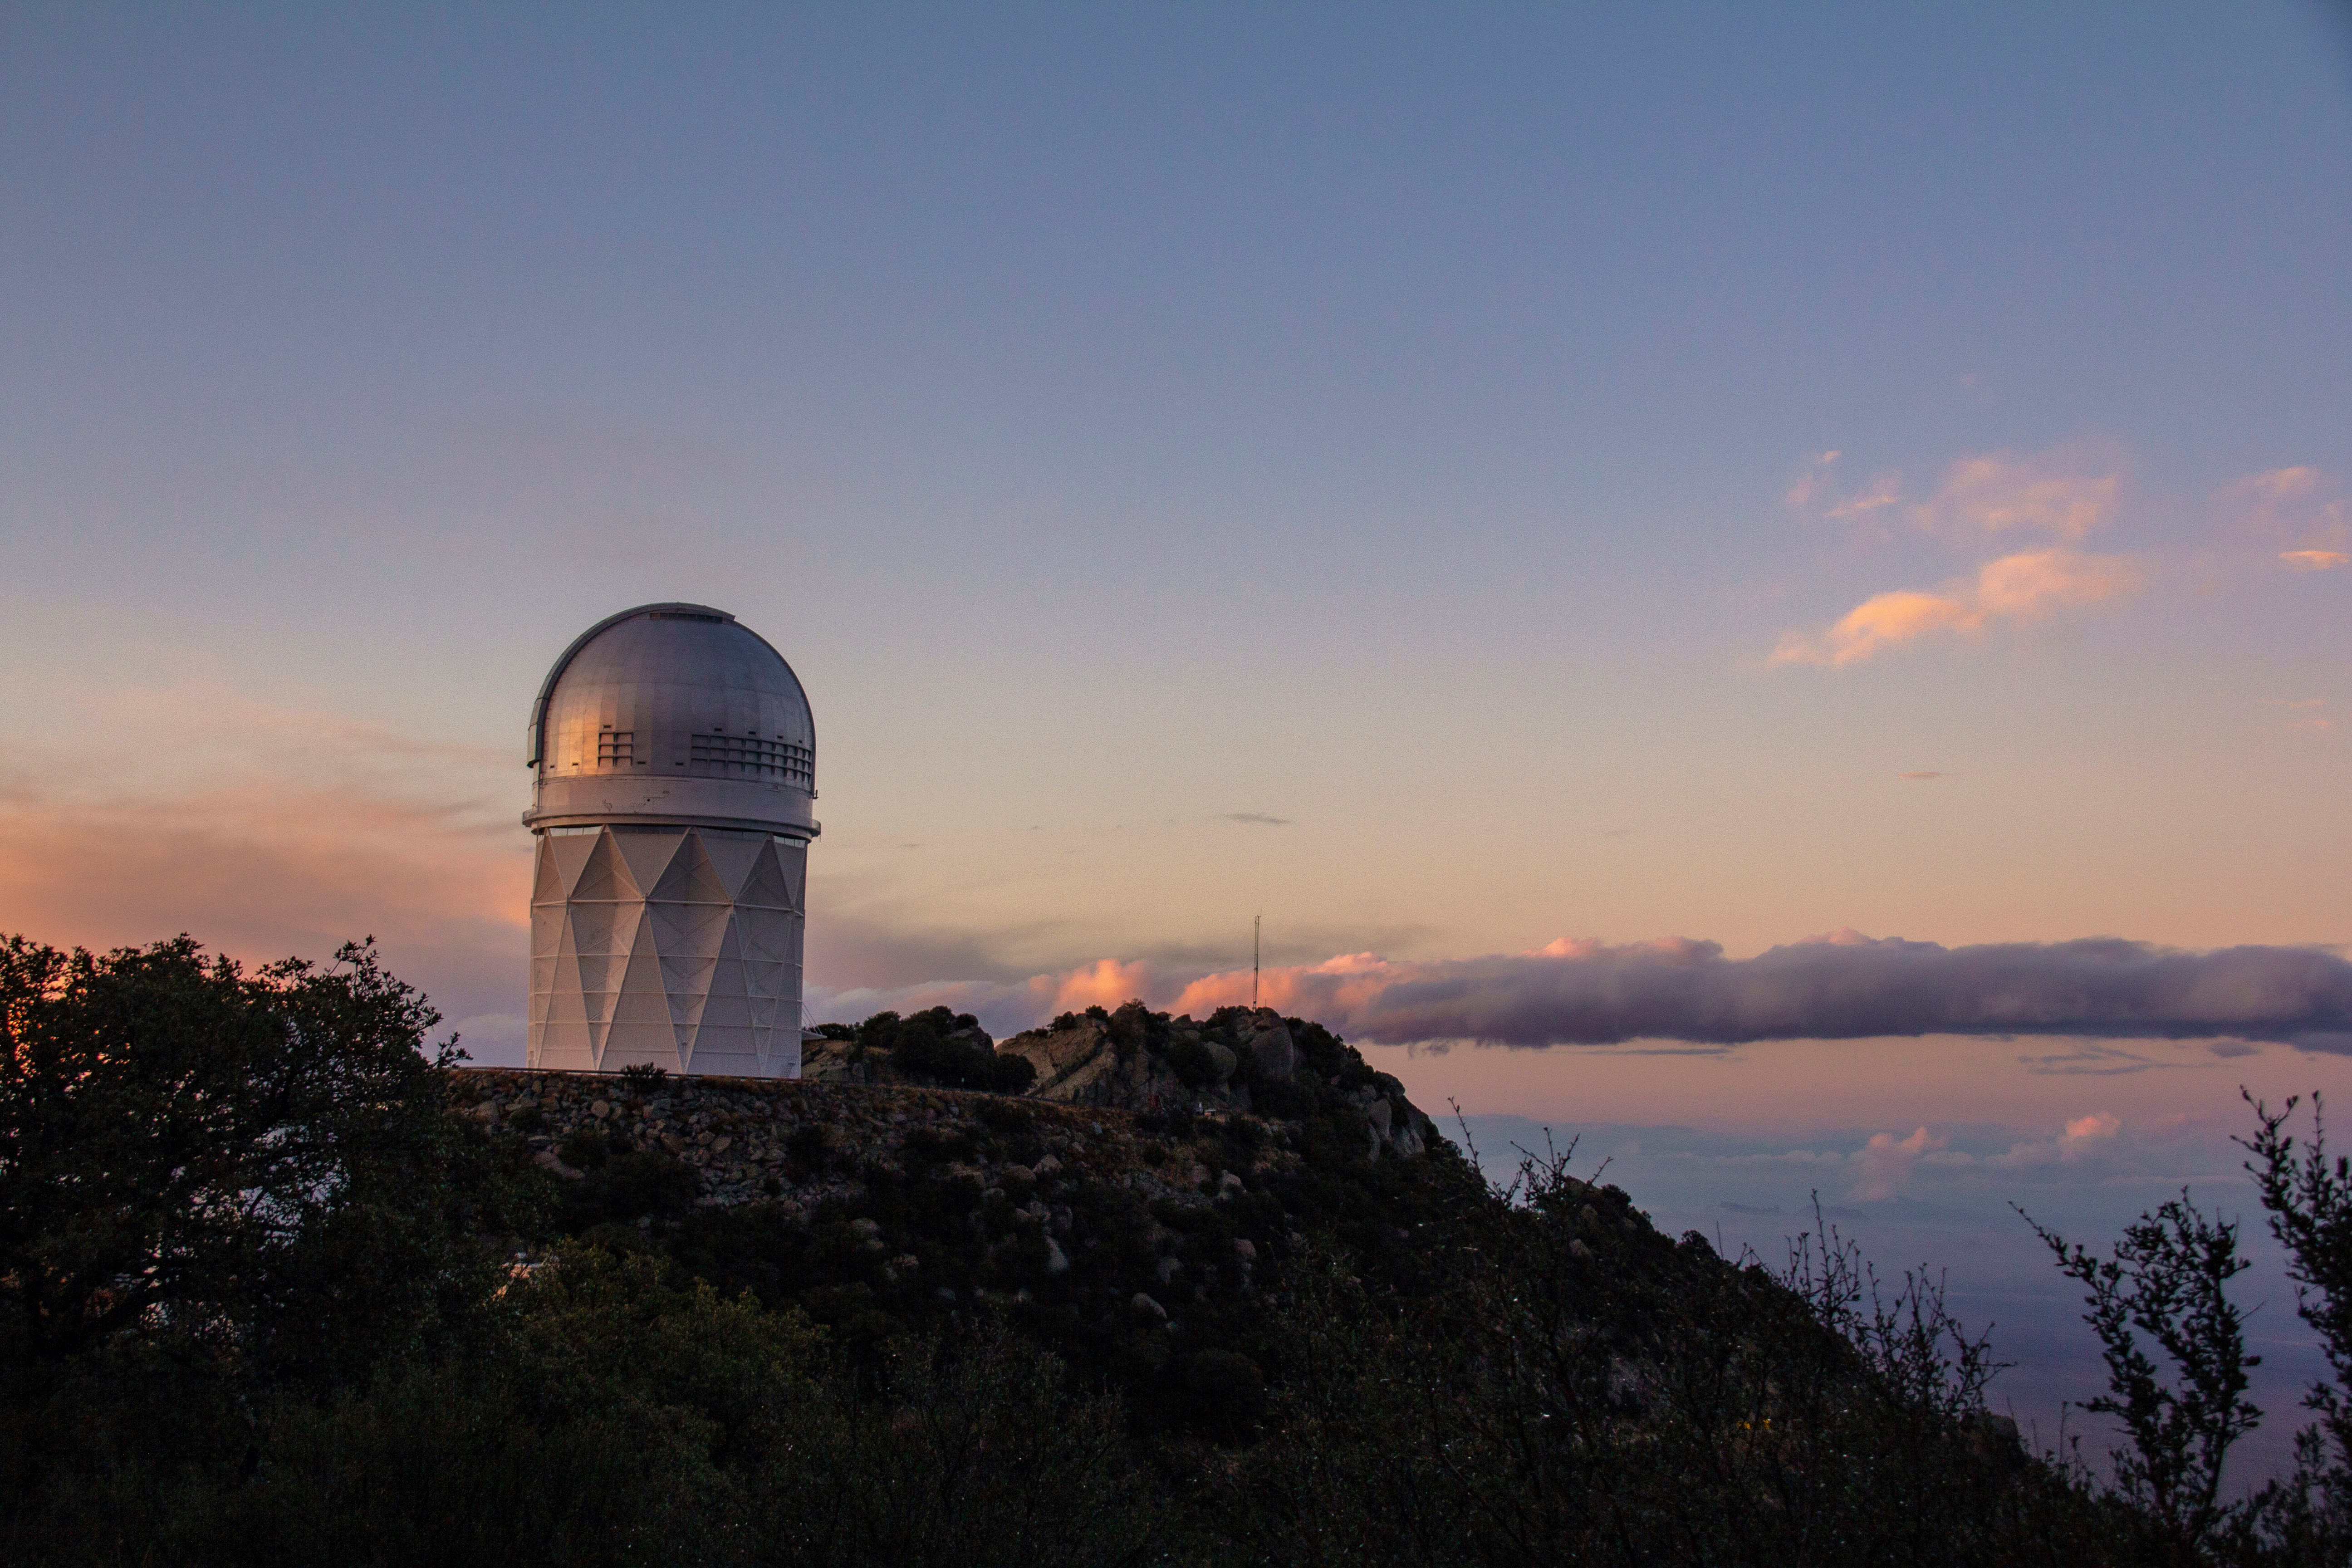

The Nicholas U. Mayall 4-meter Telescope at sunset

Sunset at the Nicholas U. Mayall 4-meter Telescope on Kitt Peak National Observatory, AZ. (Credit: NOIRLab/NSF/AURA/P. Marenfeld)

Credit: KPNO/NOIRLab/NSF/AURA/P. Marenfeld